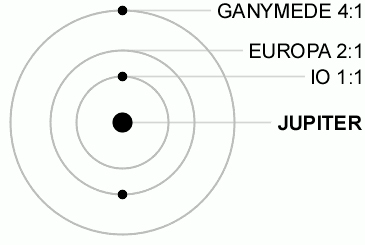

Diagram Jupiter's Moons

Credit: NOIRLab